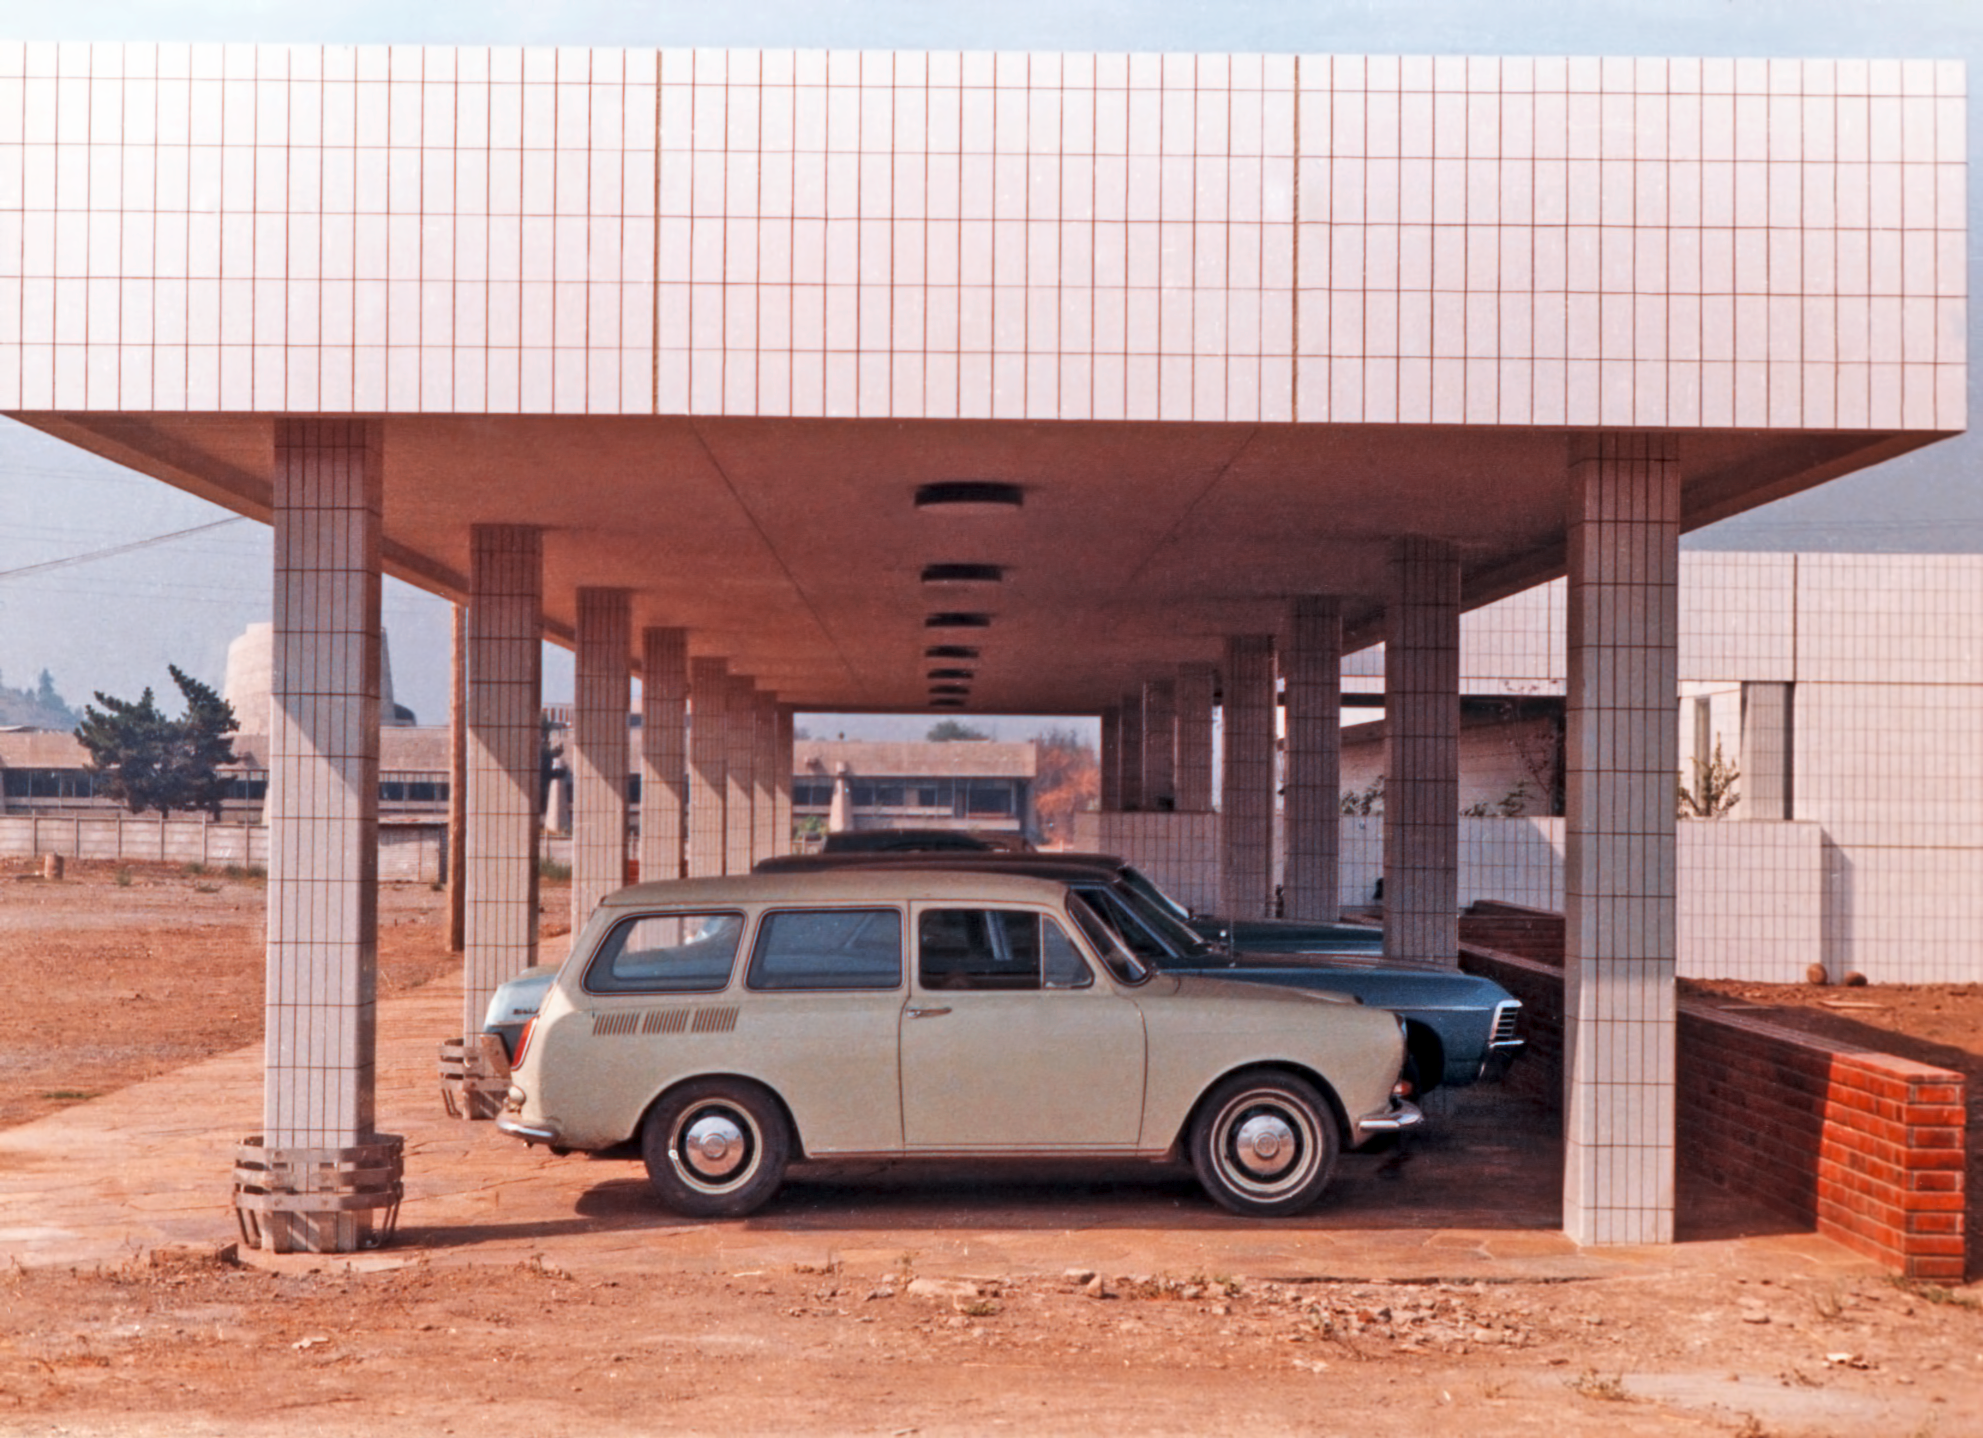

ESO Vitacura offices in 1969

The the parking spaces in front of the Main Building of ESO's premises in Vitacura, Santiago, Chile, in 1969.

Credit: ESO/Hochtief